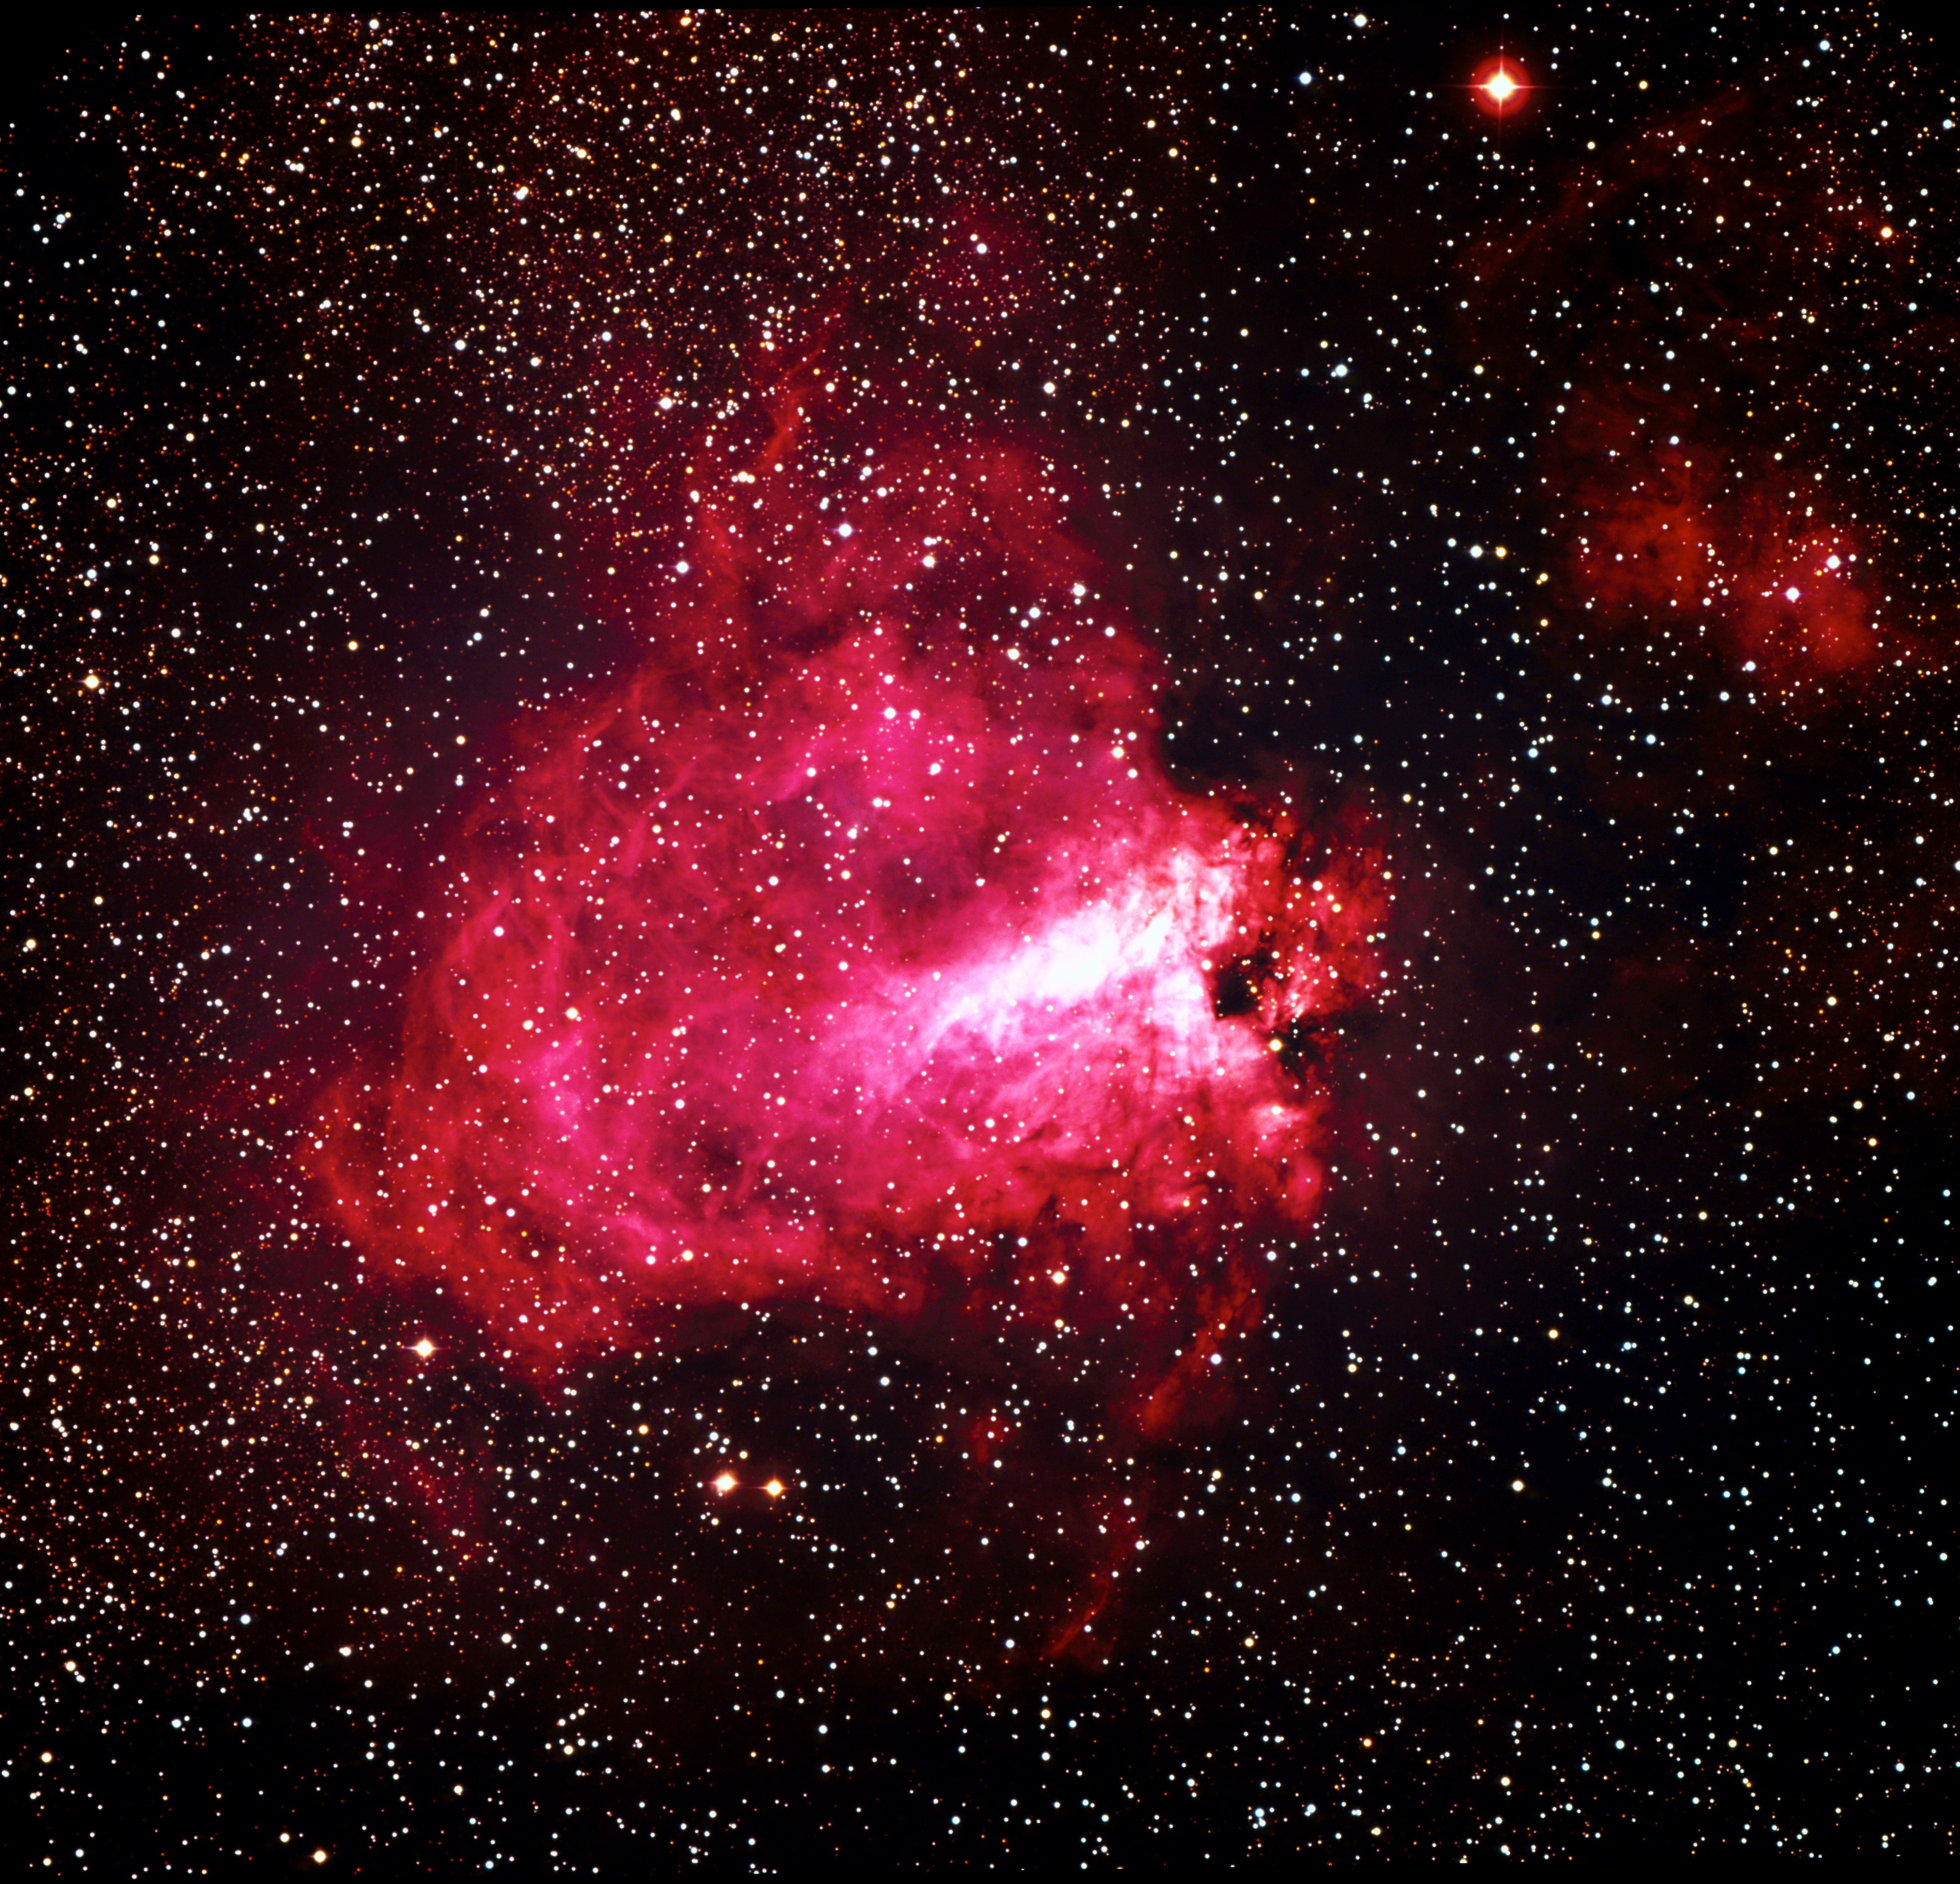

The Omega Nebula (M17)

The Omega Nebula, also known as the Swan Nebula, Messier 17 (M17), or NGC 6618, as imaged by the ESO 3.6-metre telescope on La Silla.

Credit: ESO